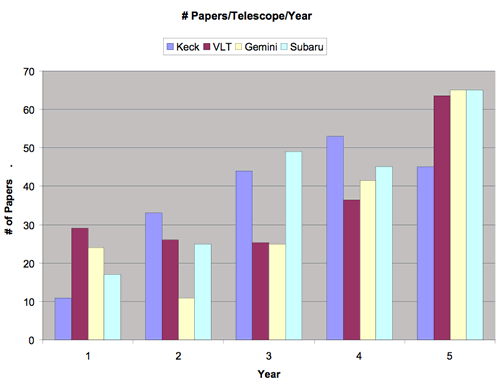

Comparative history of paper output for Keck, VLT, Subaru and Gemini

Comparative history of paper output for Keck, VLT, Subaru and Gemini as the number of paper per year per telescope. The “Year” axis is normalized so that Year One is the first year of significant number of published papers. Year One corresponds to about one year after the start of science operation. Year One is 1994 for Keck I, 1999 for VLT, 2000 for Subaru and 2002 for Gemini. This graph does take into account the fact that VLT and Gemini have four and two telescopes coming on line during their early years, while Subaru and Keck (initially) are one-telescope observatories. Gemini just completed Year 4, hence Year 5 (2006) has a goal of 65 publication per telescope.

Credit: International Gemini Observatory/NOIRLab/NSF/AURA